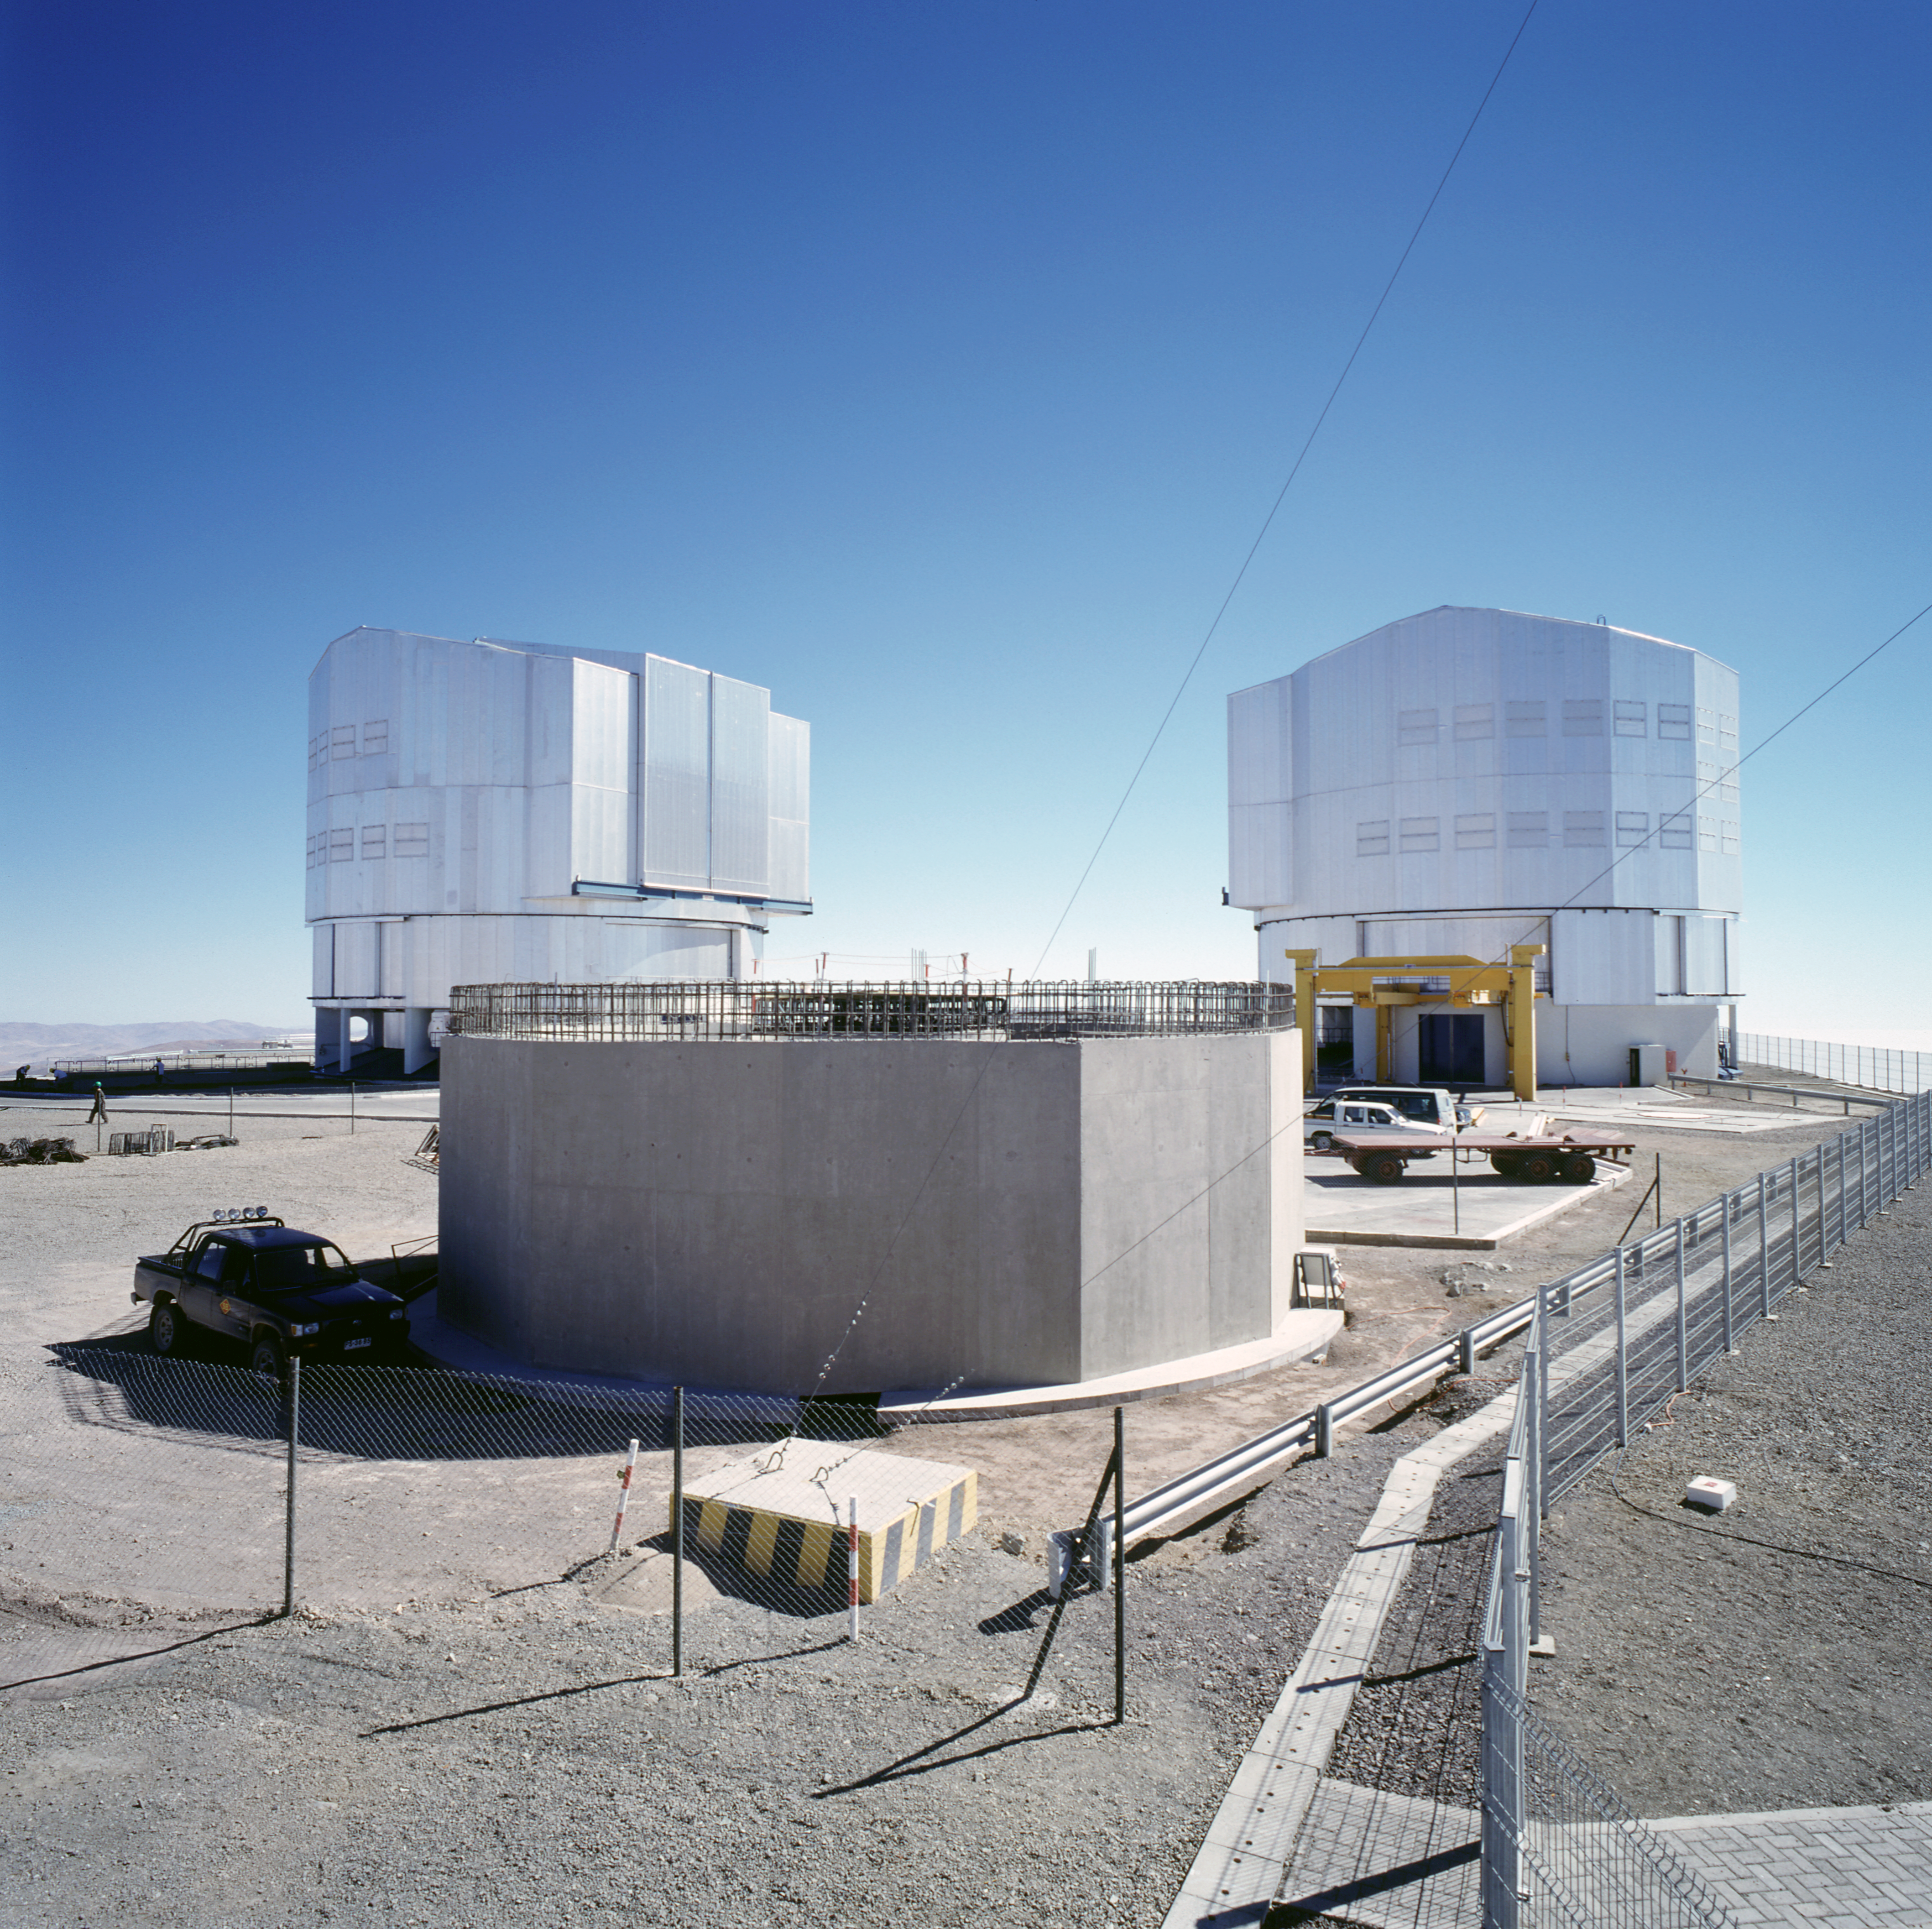

VLT Survey Telescope

This image shows the construction process of the VLT Survey Telescope (VST) at the Paranal Observatory in Chile. This image was obtained in November 2001.

Credit: ESO